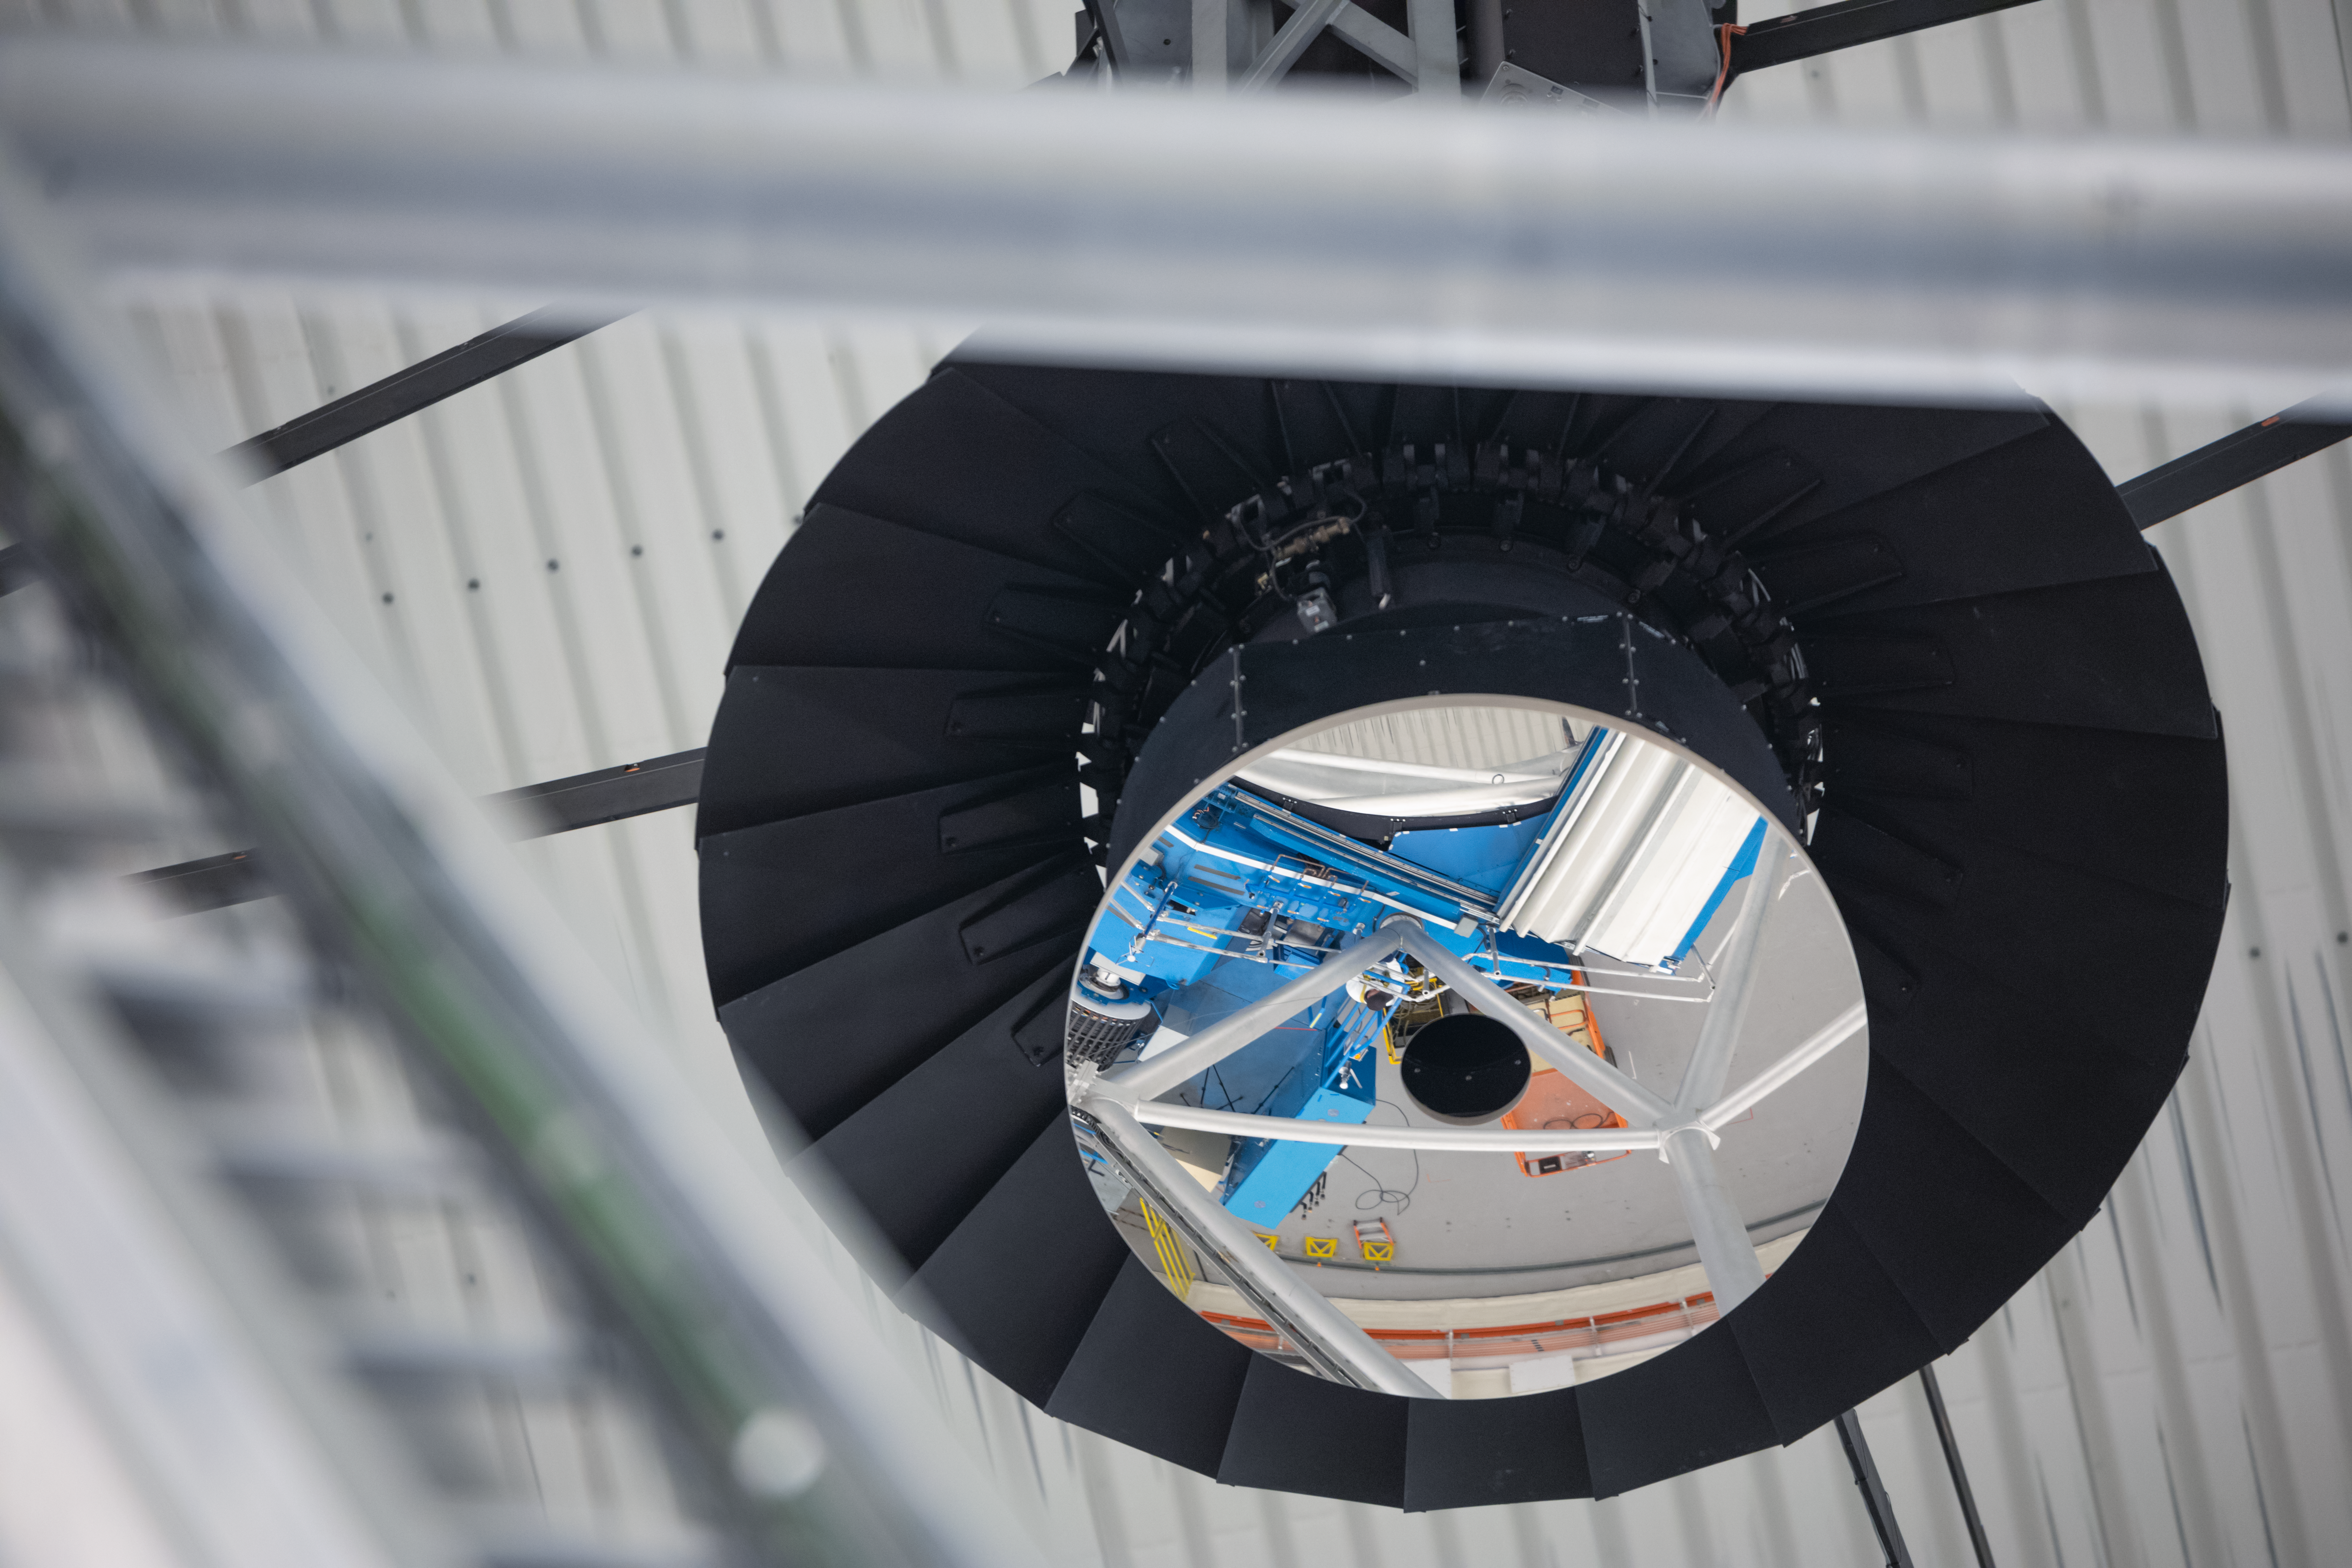

Gemini North Telescope

Close up on the Gemini North telescope, one half of the International Gemini Observatory operated by NSF NOIRLab, located near the summit of Maunakea in Hawaiʻi.

Credit: NOIRLab/NSF/AURA/ P. Horálek